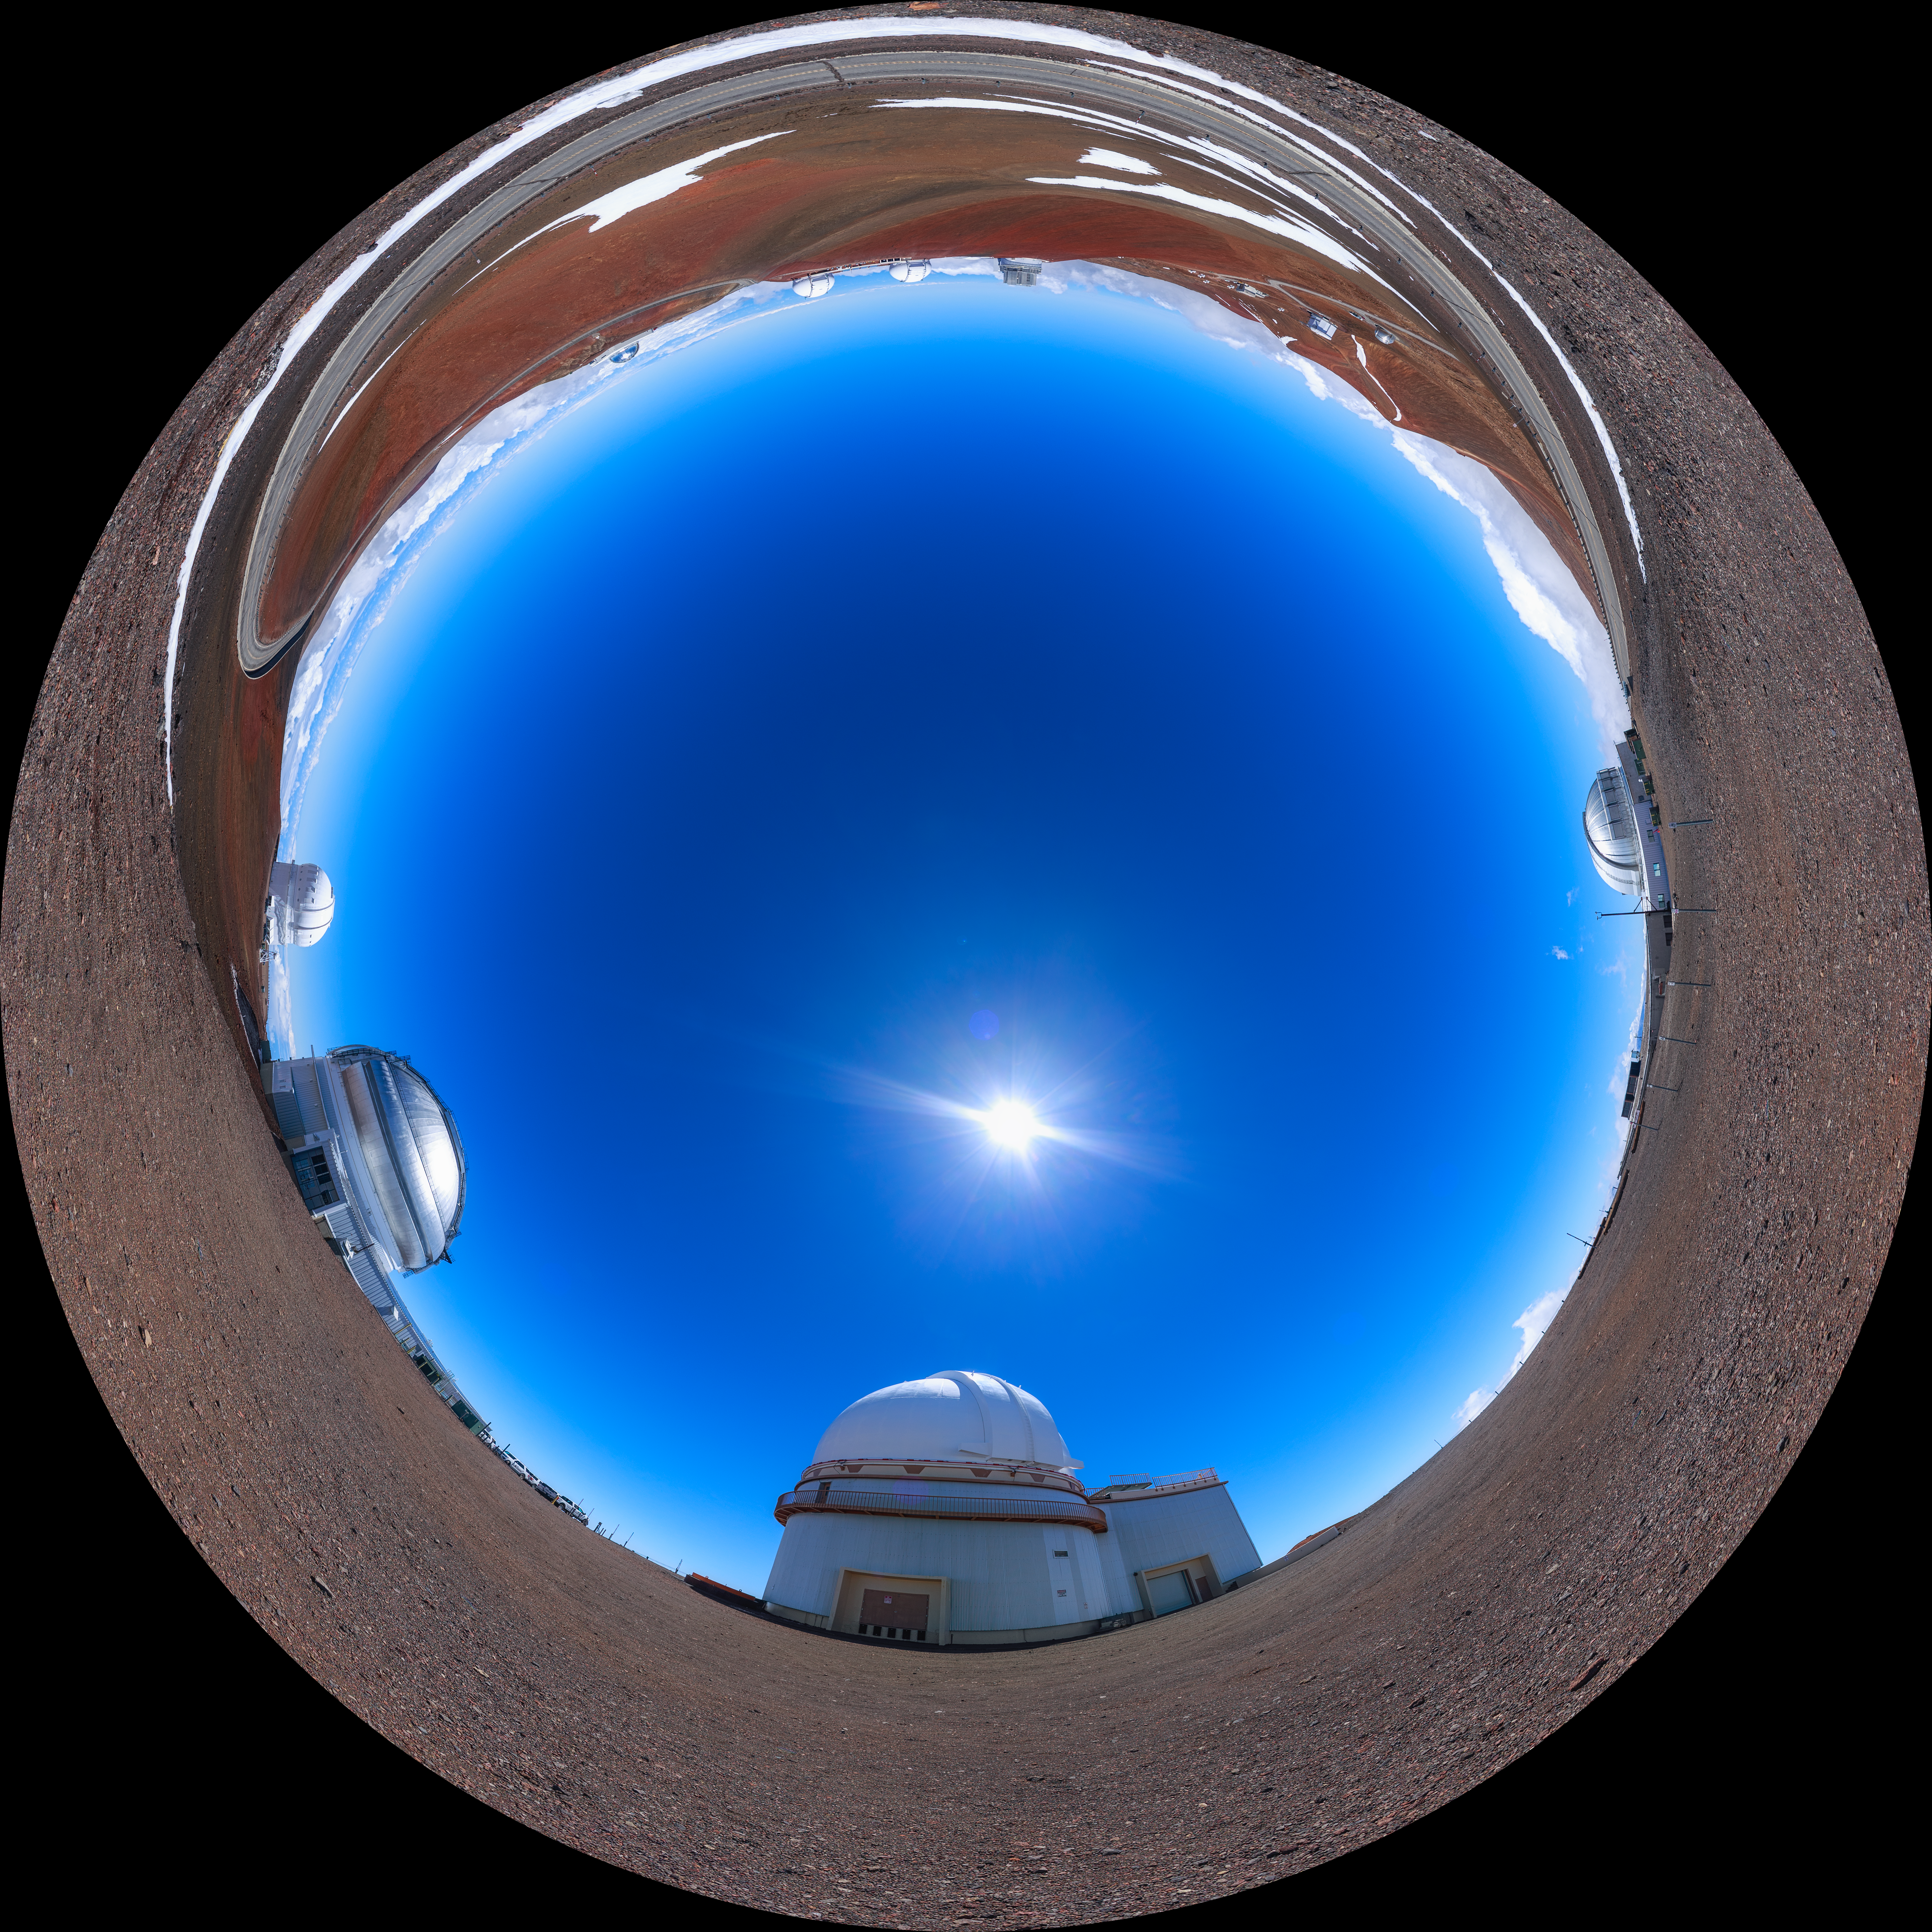

Gemini North Maunakea Fulldome

A fisheye view of the Gemini North telescope, part of the International Gemini Observatory, a program of NSF NOIRLab.

Credit: NOIRLab/AURA/NSF/P. Horálek